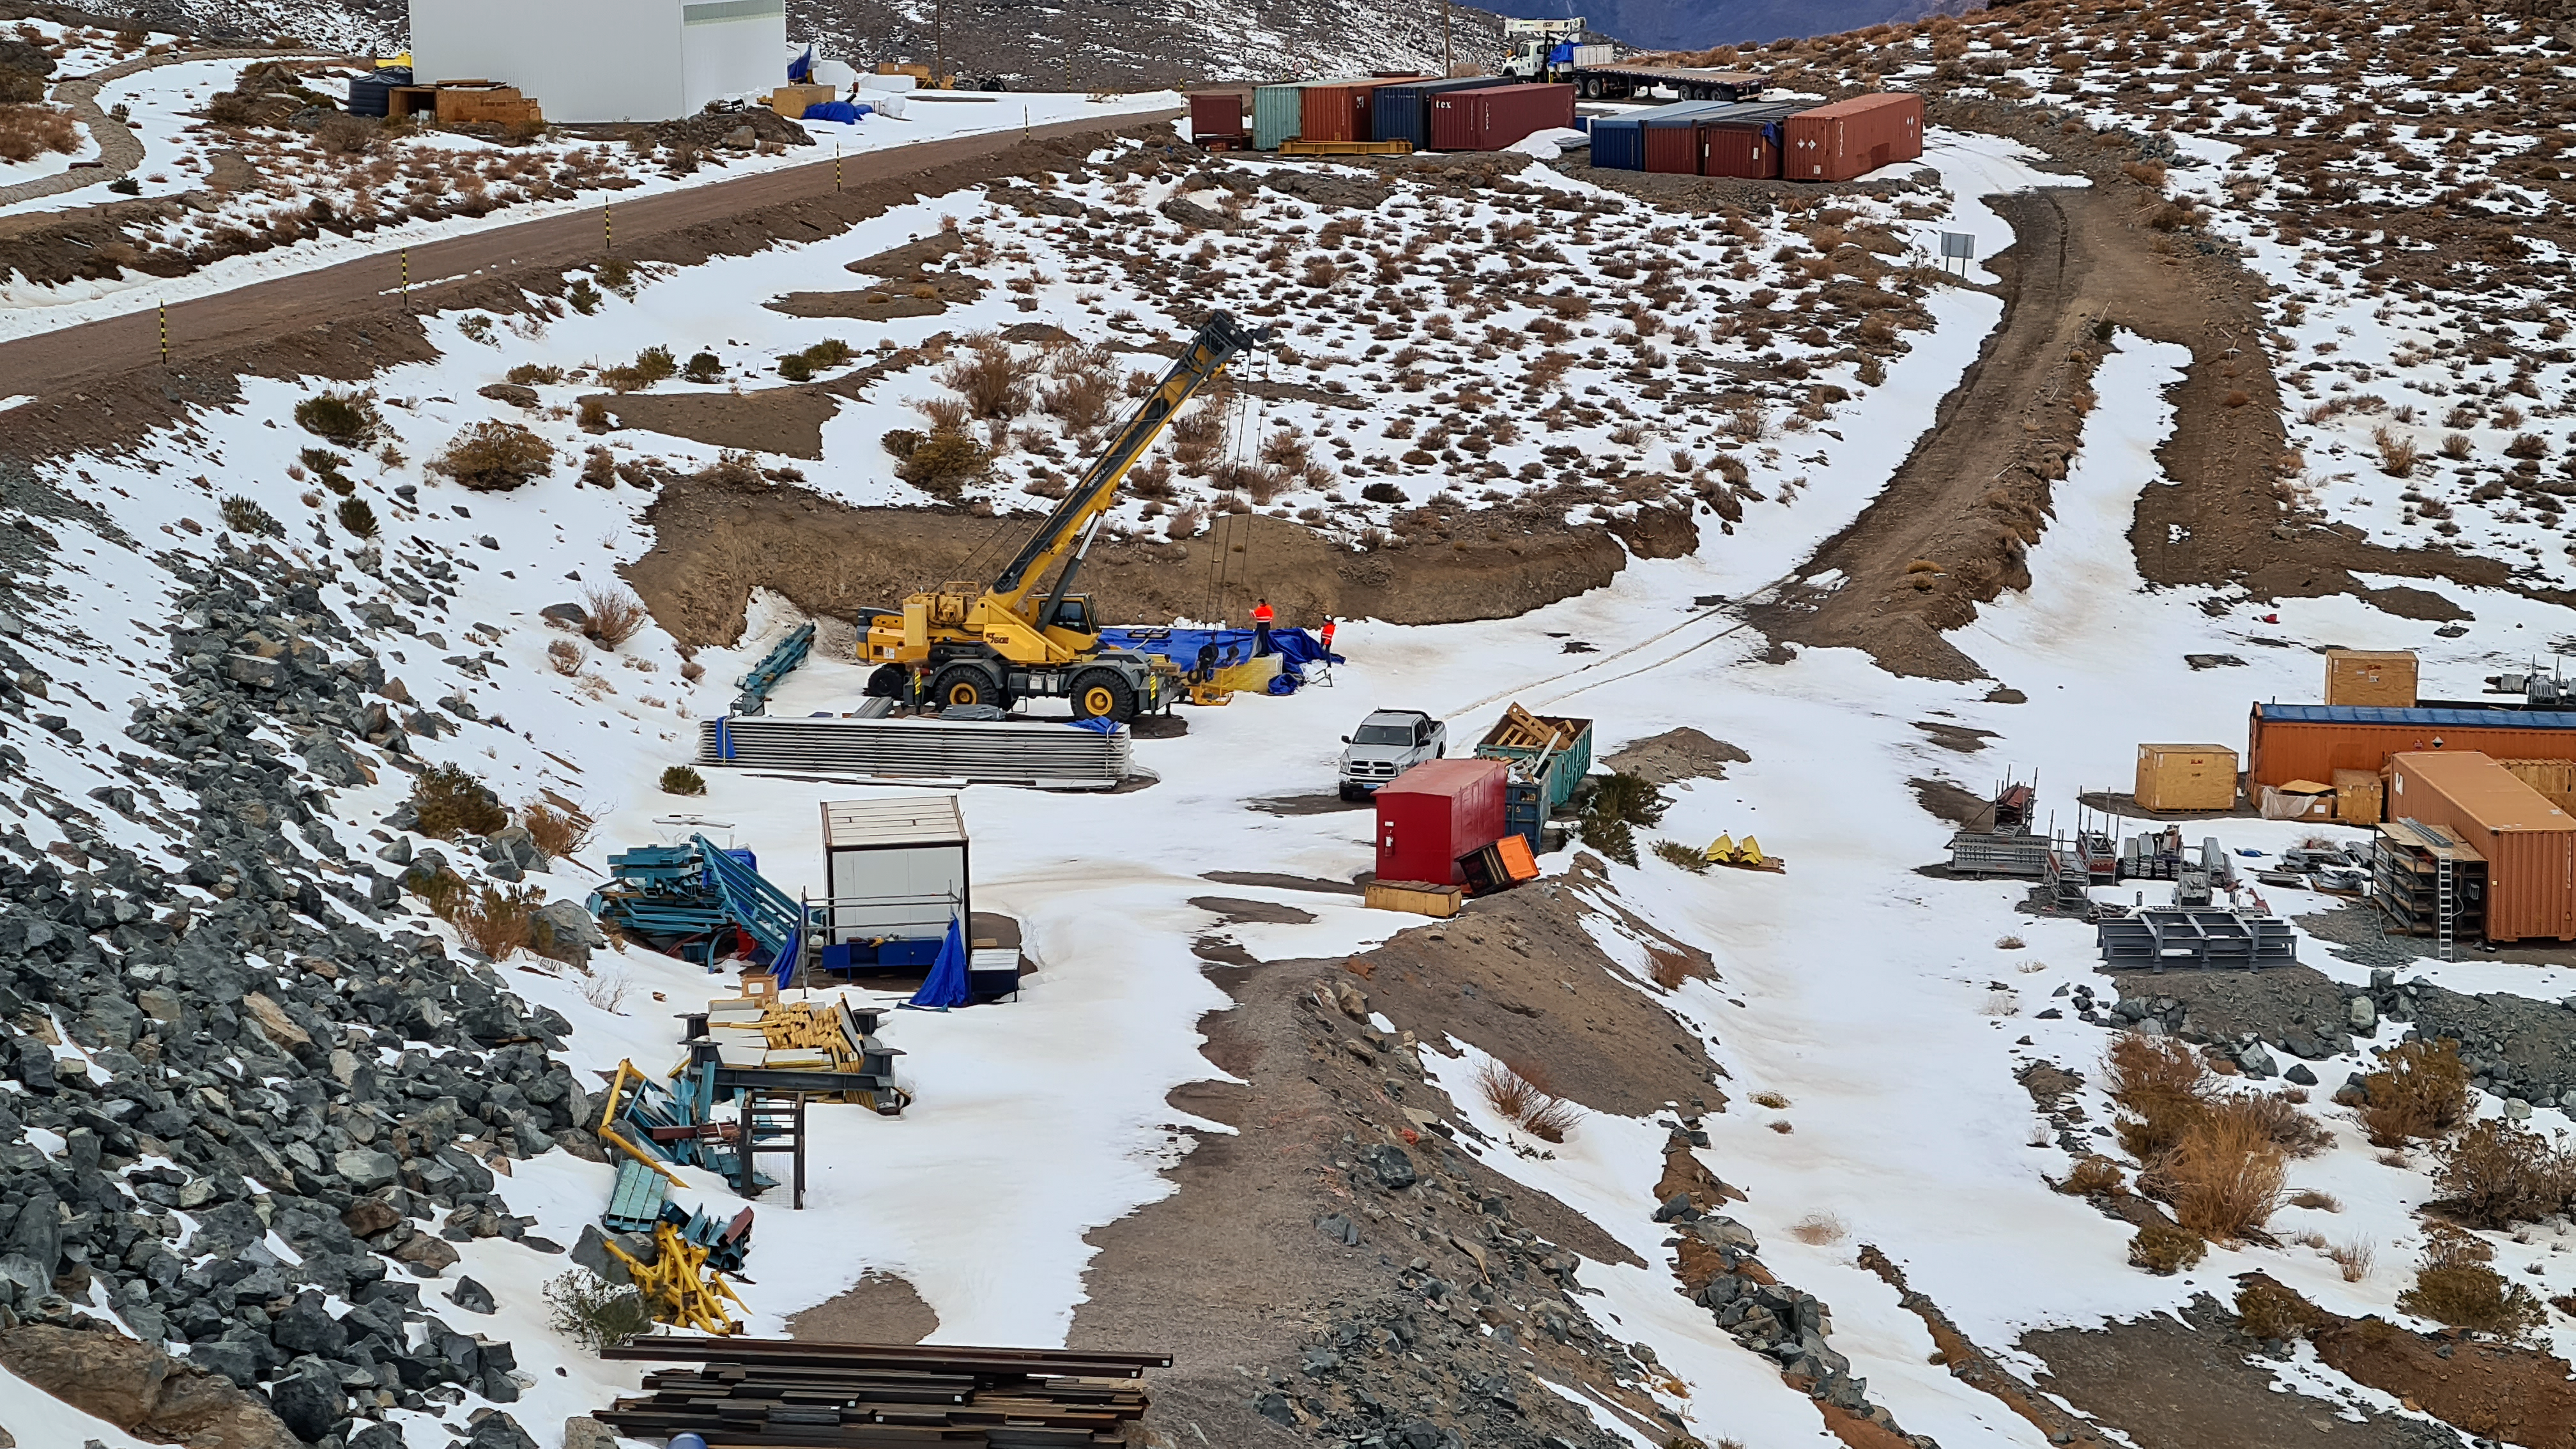

Vera C. Rubin Observatory 22 June 2020

An inspection of the summit 22 June 2020.

Credit: Rubin Observatory/NSF/AURA